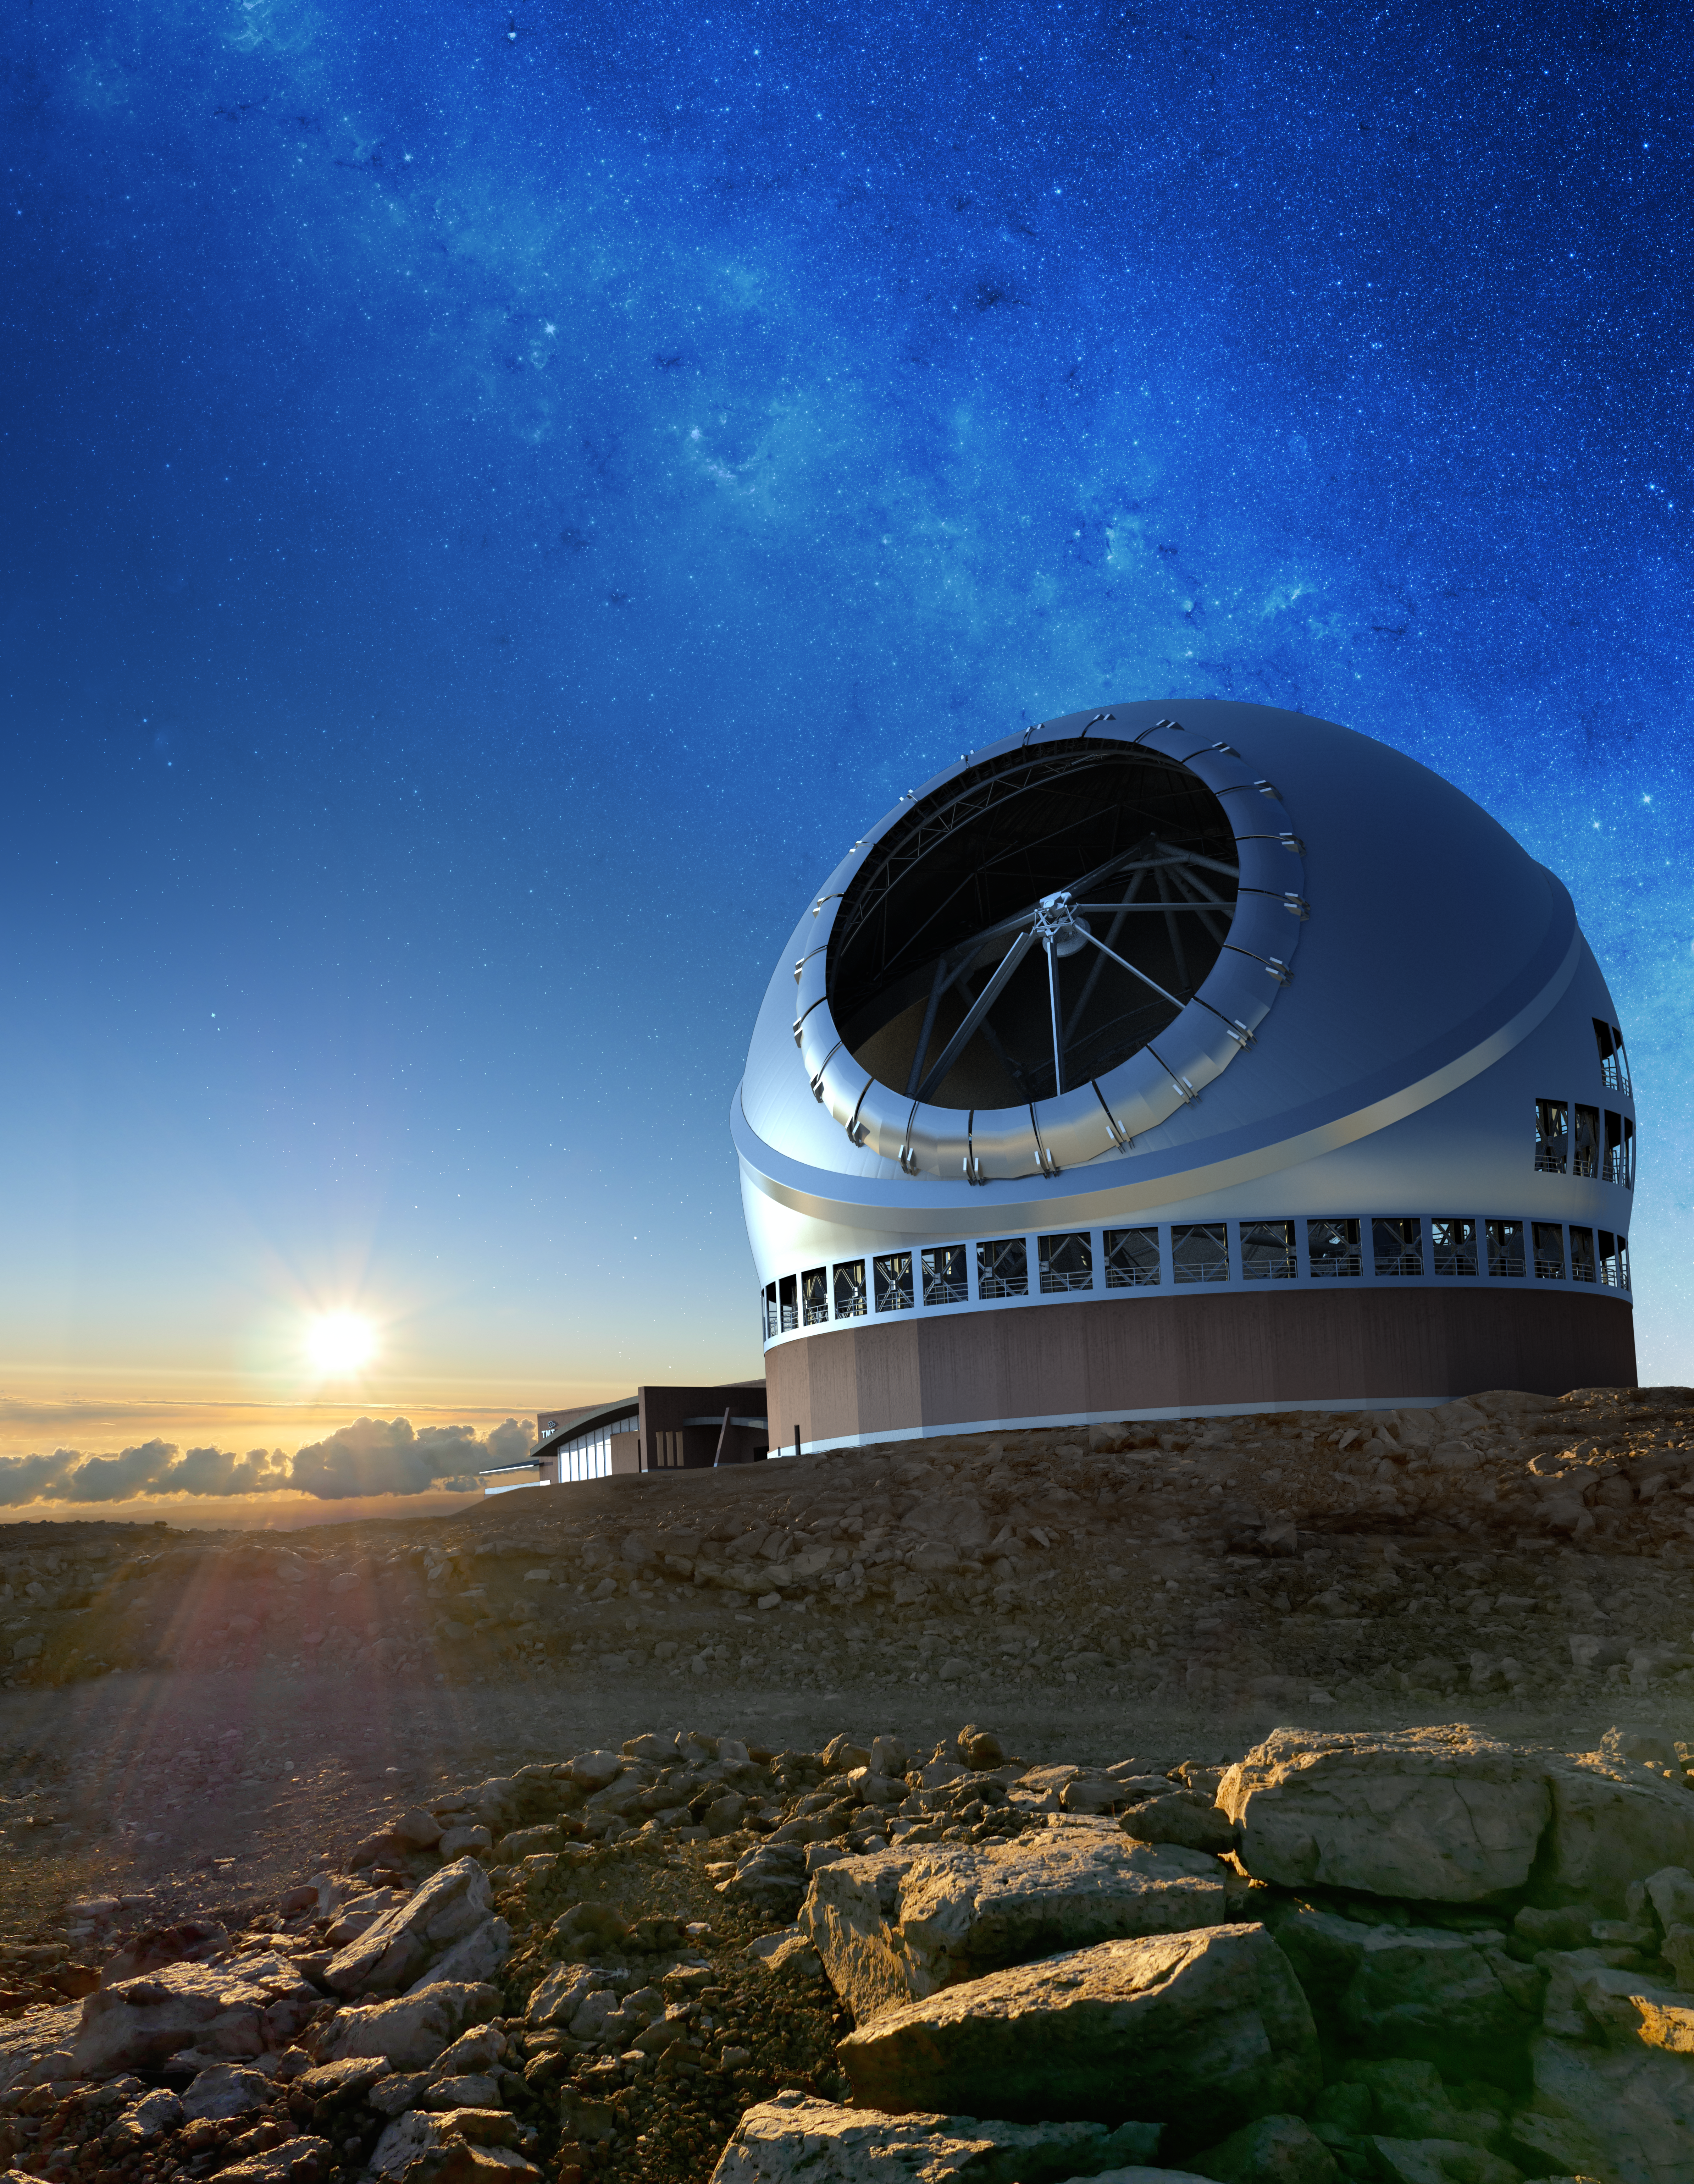

The Thirty Meter Telescope illustration

A rendering of the Thirty Meter Telescope.

Credit: TMT International Observatory